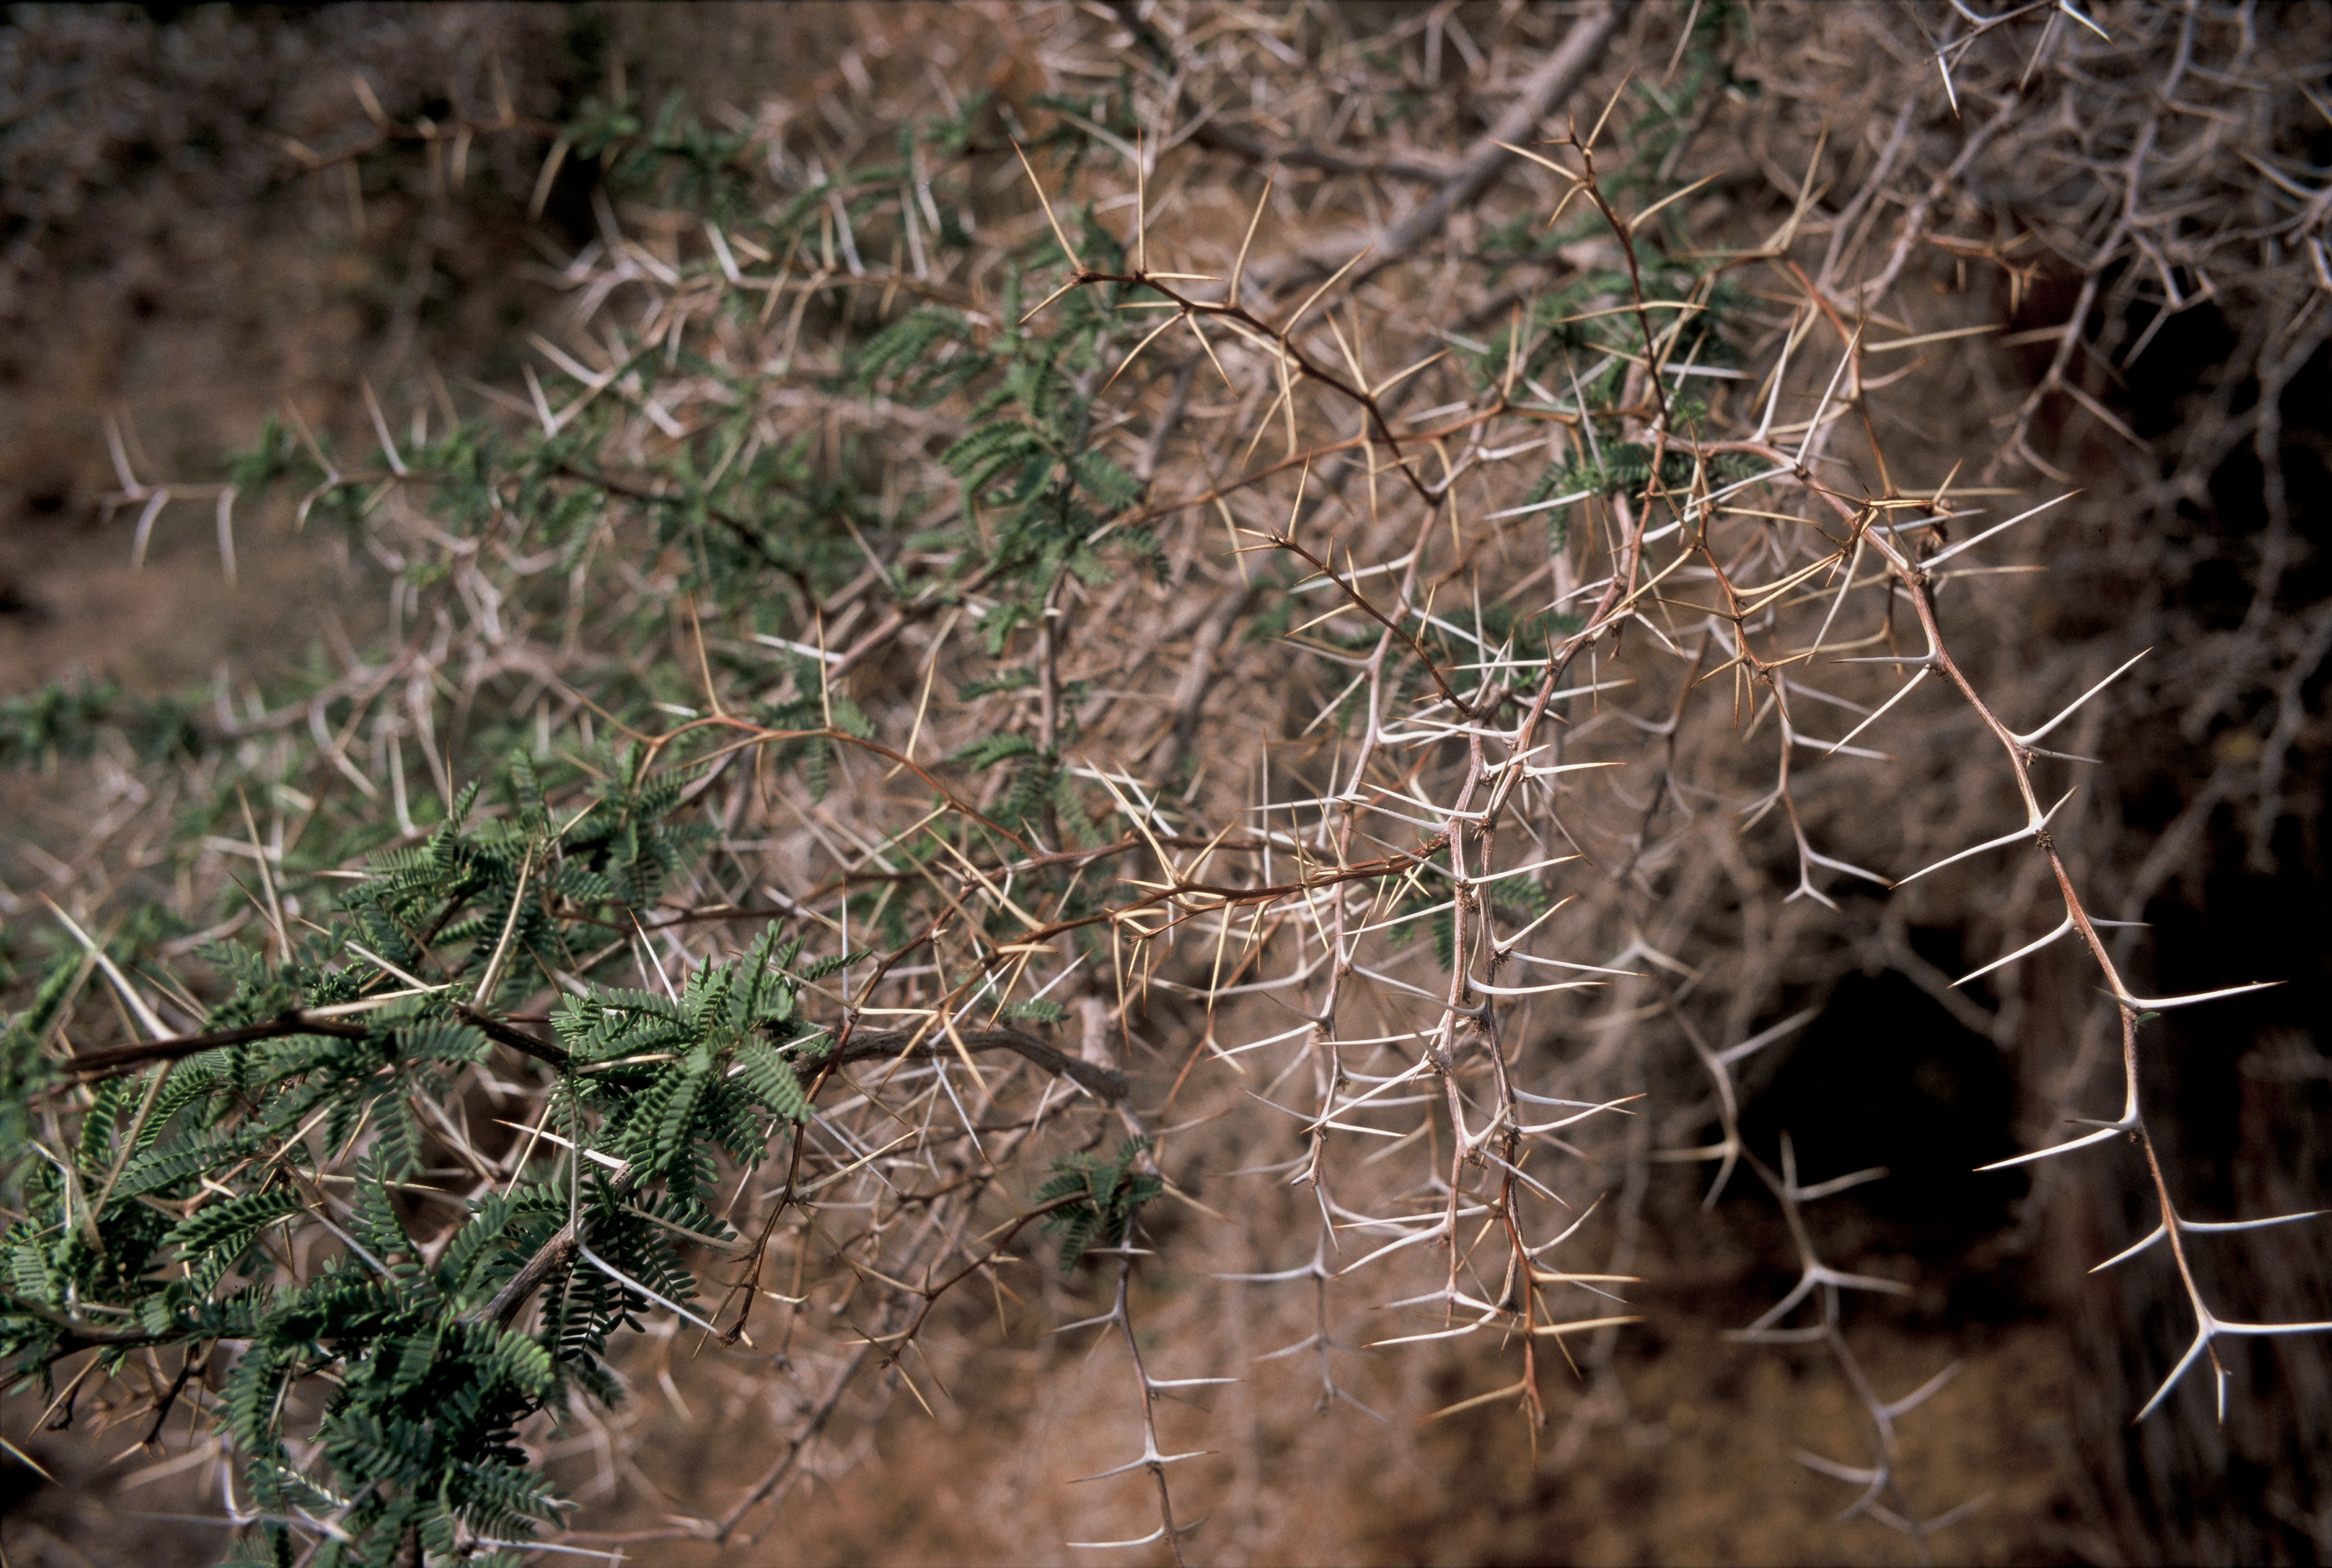

Tamarugo thorns

A close-up of the Tamarugos, showing the thorns. They are typical trees lying along the road joining San Pedro and the alma gate in the lowlands at about 2,500 meters above sewa level.

Credit: ESO